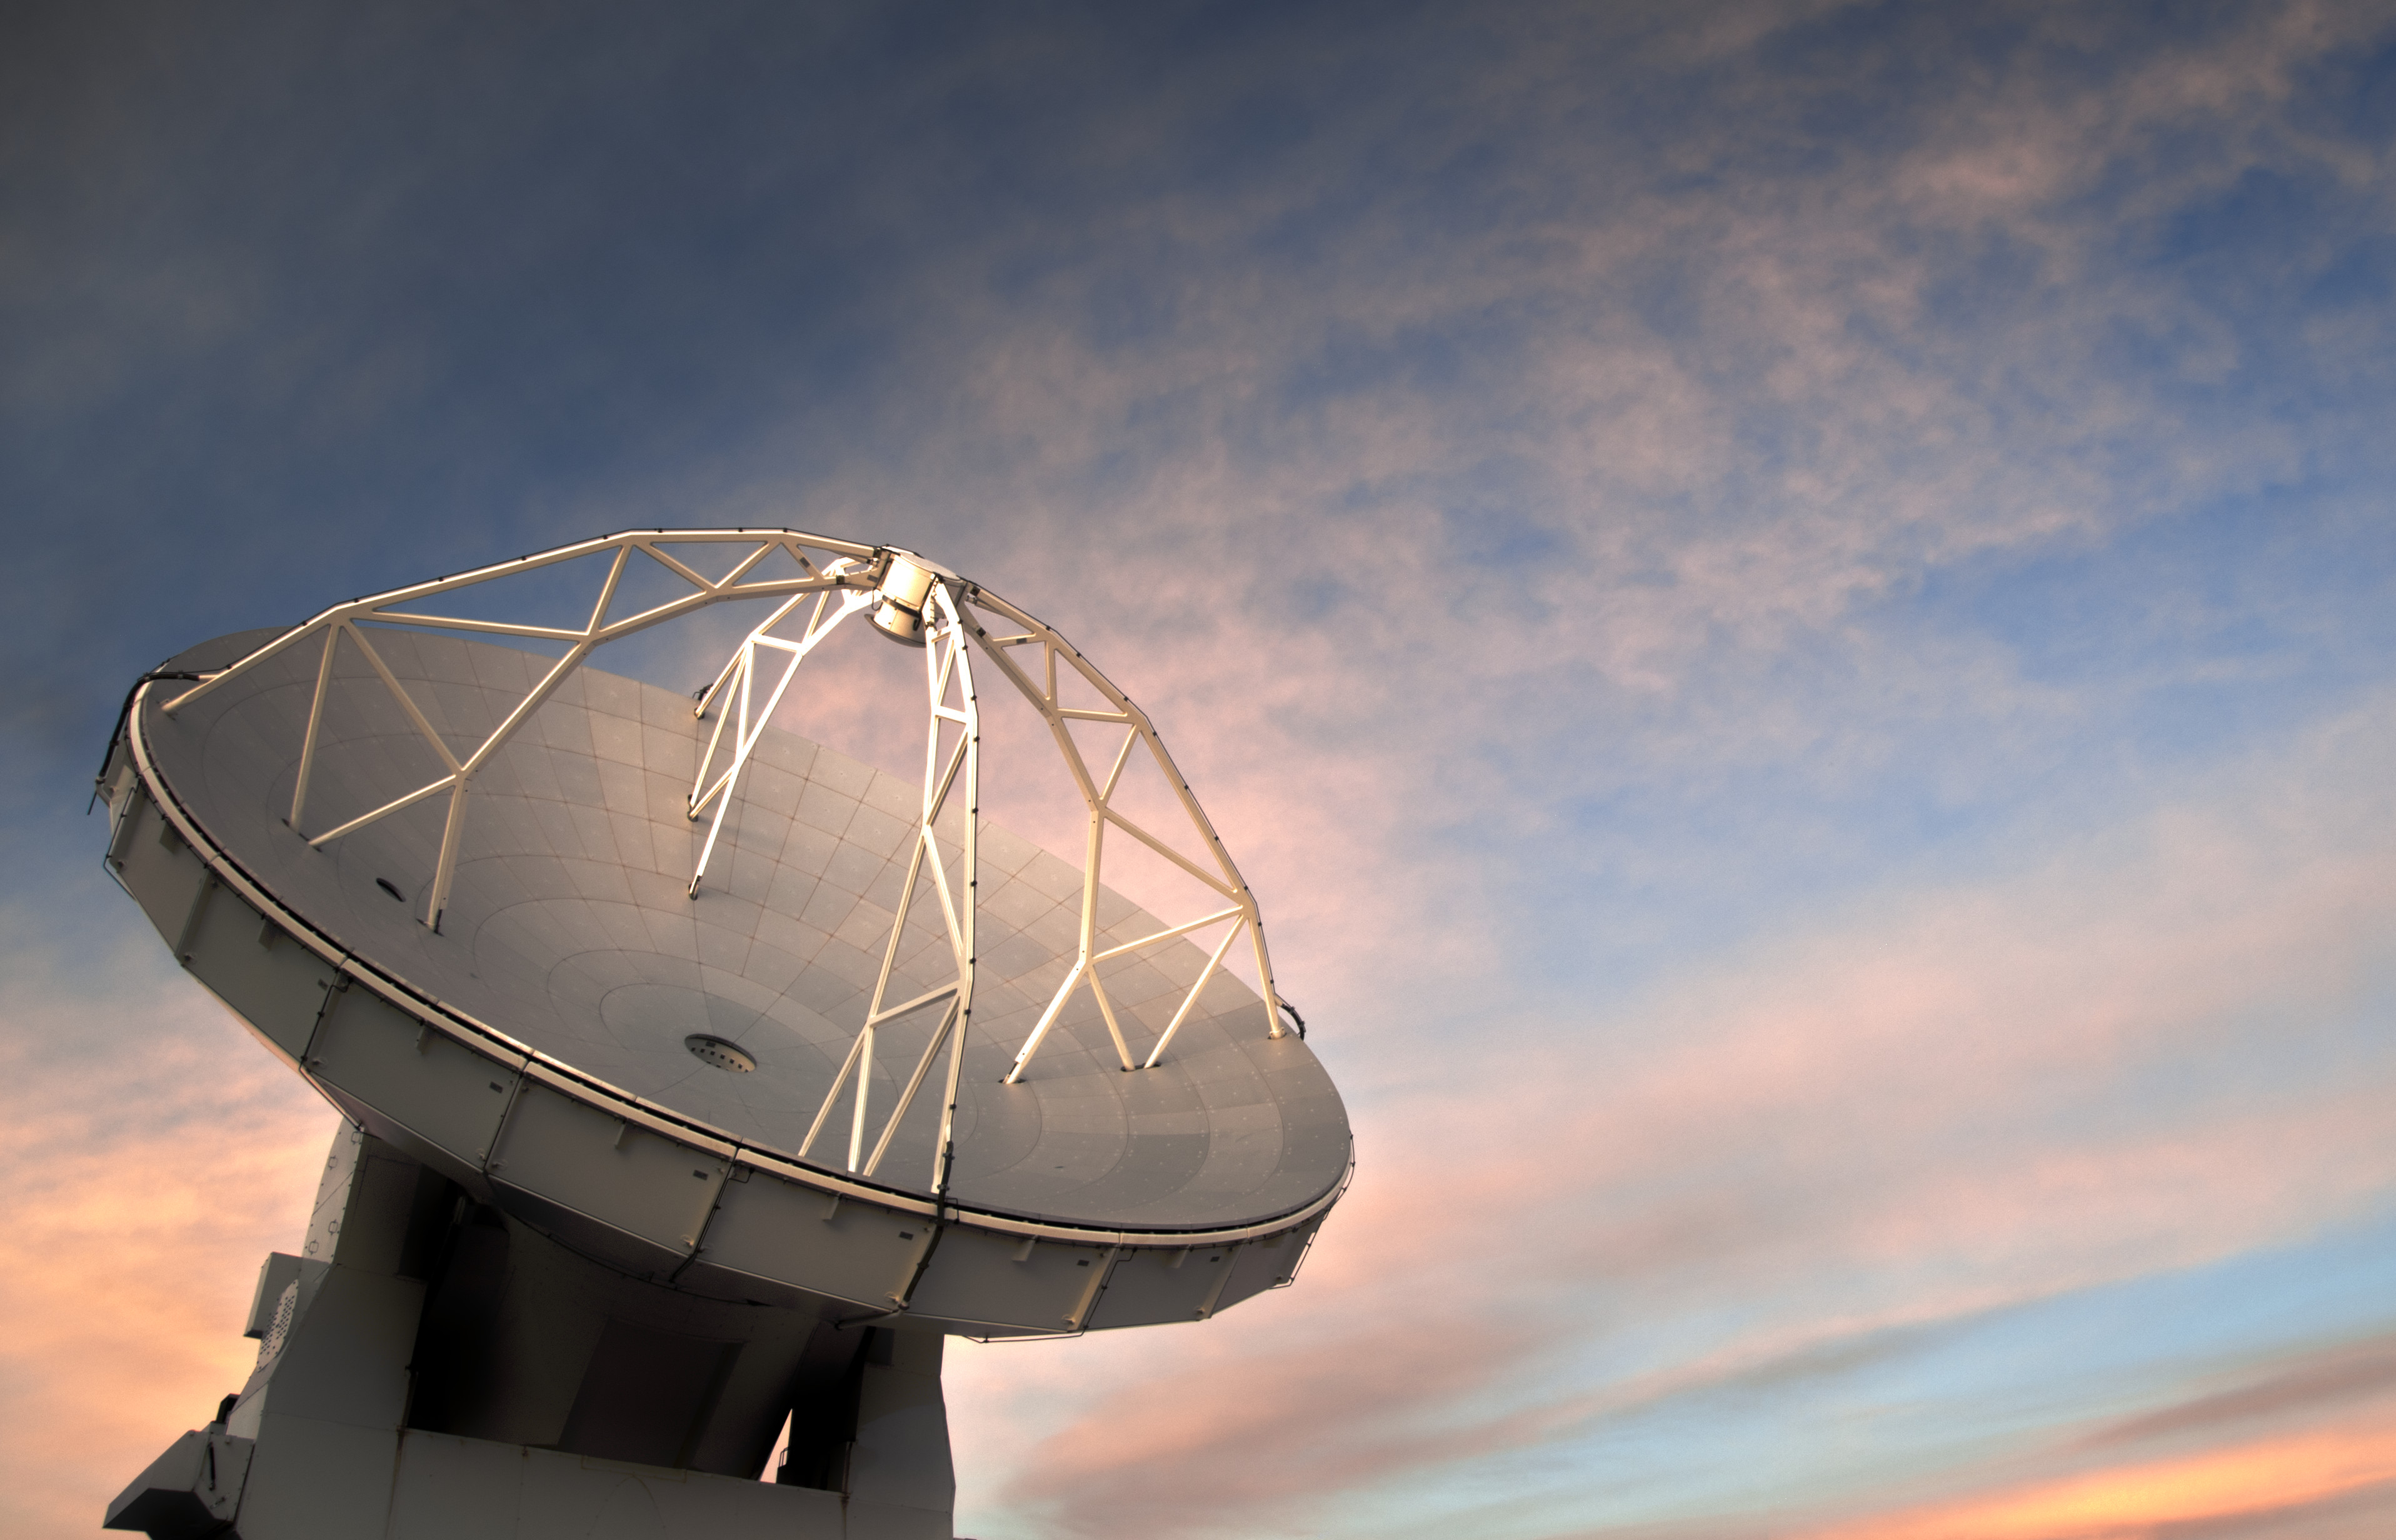

One of the 66 ALMA antennas against the backdrop of a rare cloudy sky

This image from the European Southern Observatory (ESO) Photo Ambassador Sergio Otarola Lanio shows one of the 66 ALMA antennas against the backdrop of a rare cloudy sky above the Chajnantor plateau in the Chilean Andes.

Credit: Sergio Otárola - ALMA (ESO/NAOJ/NRAO)